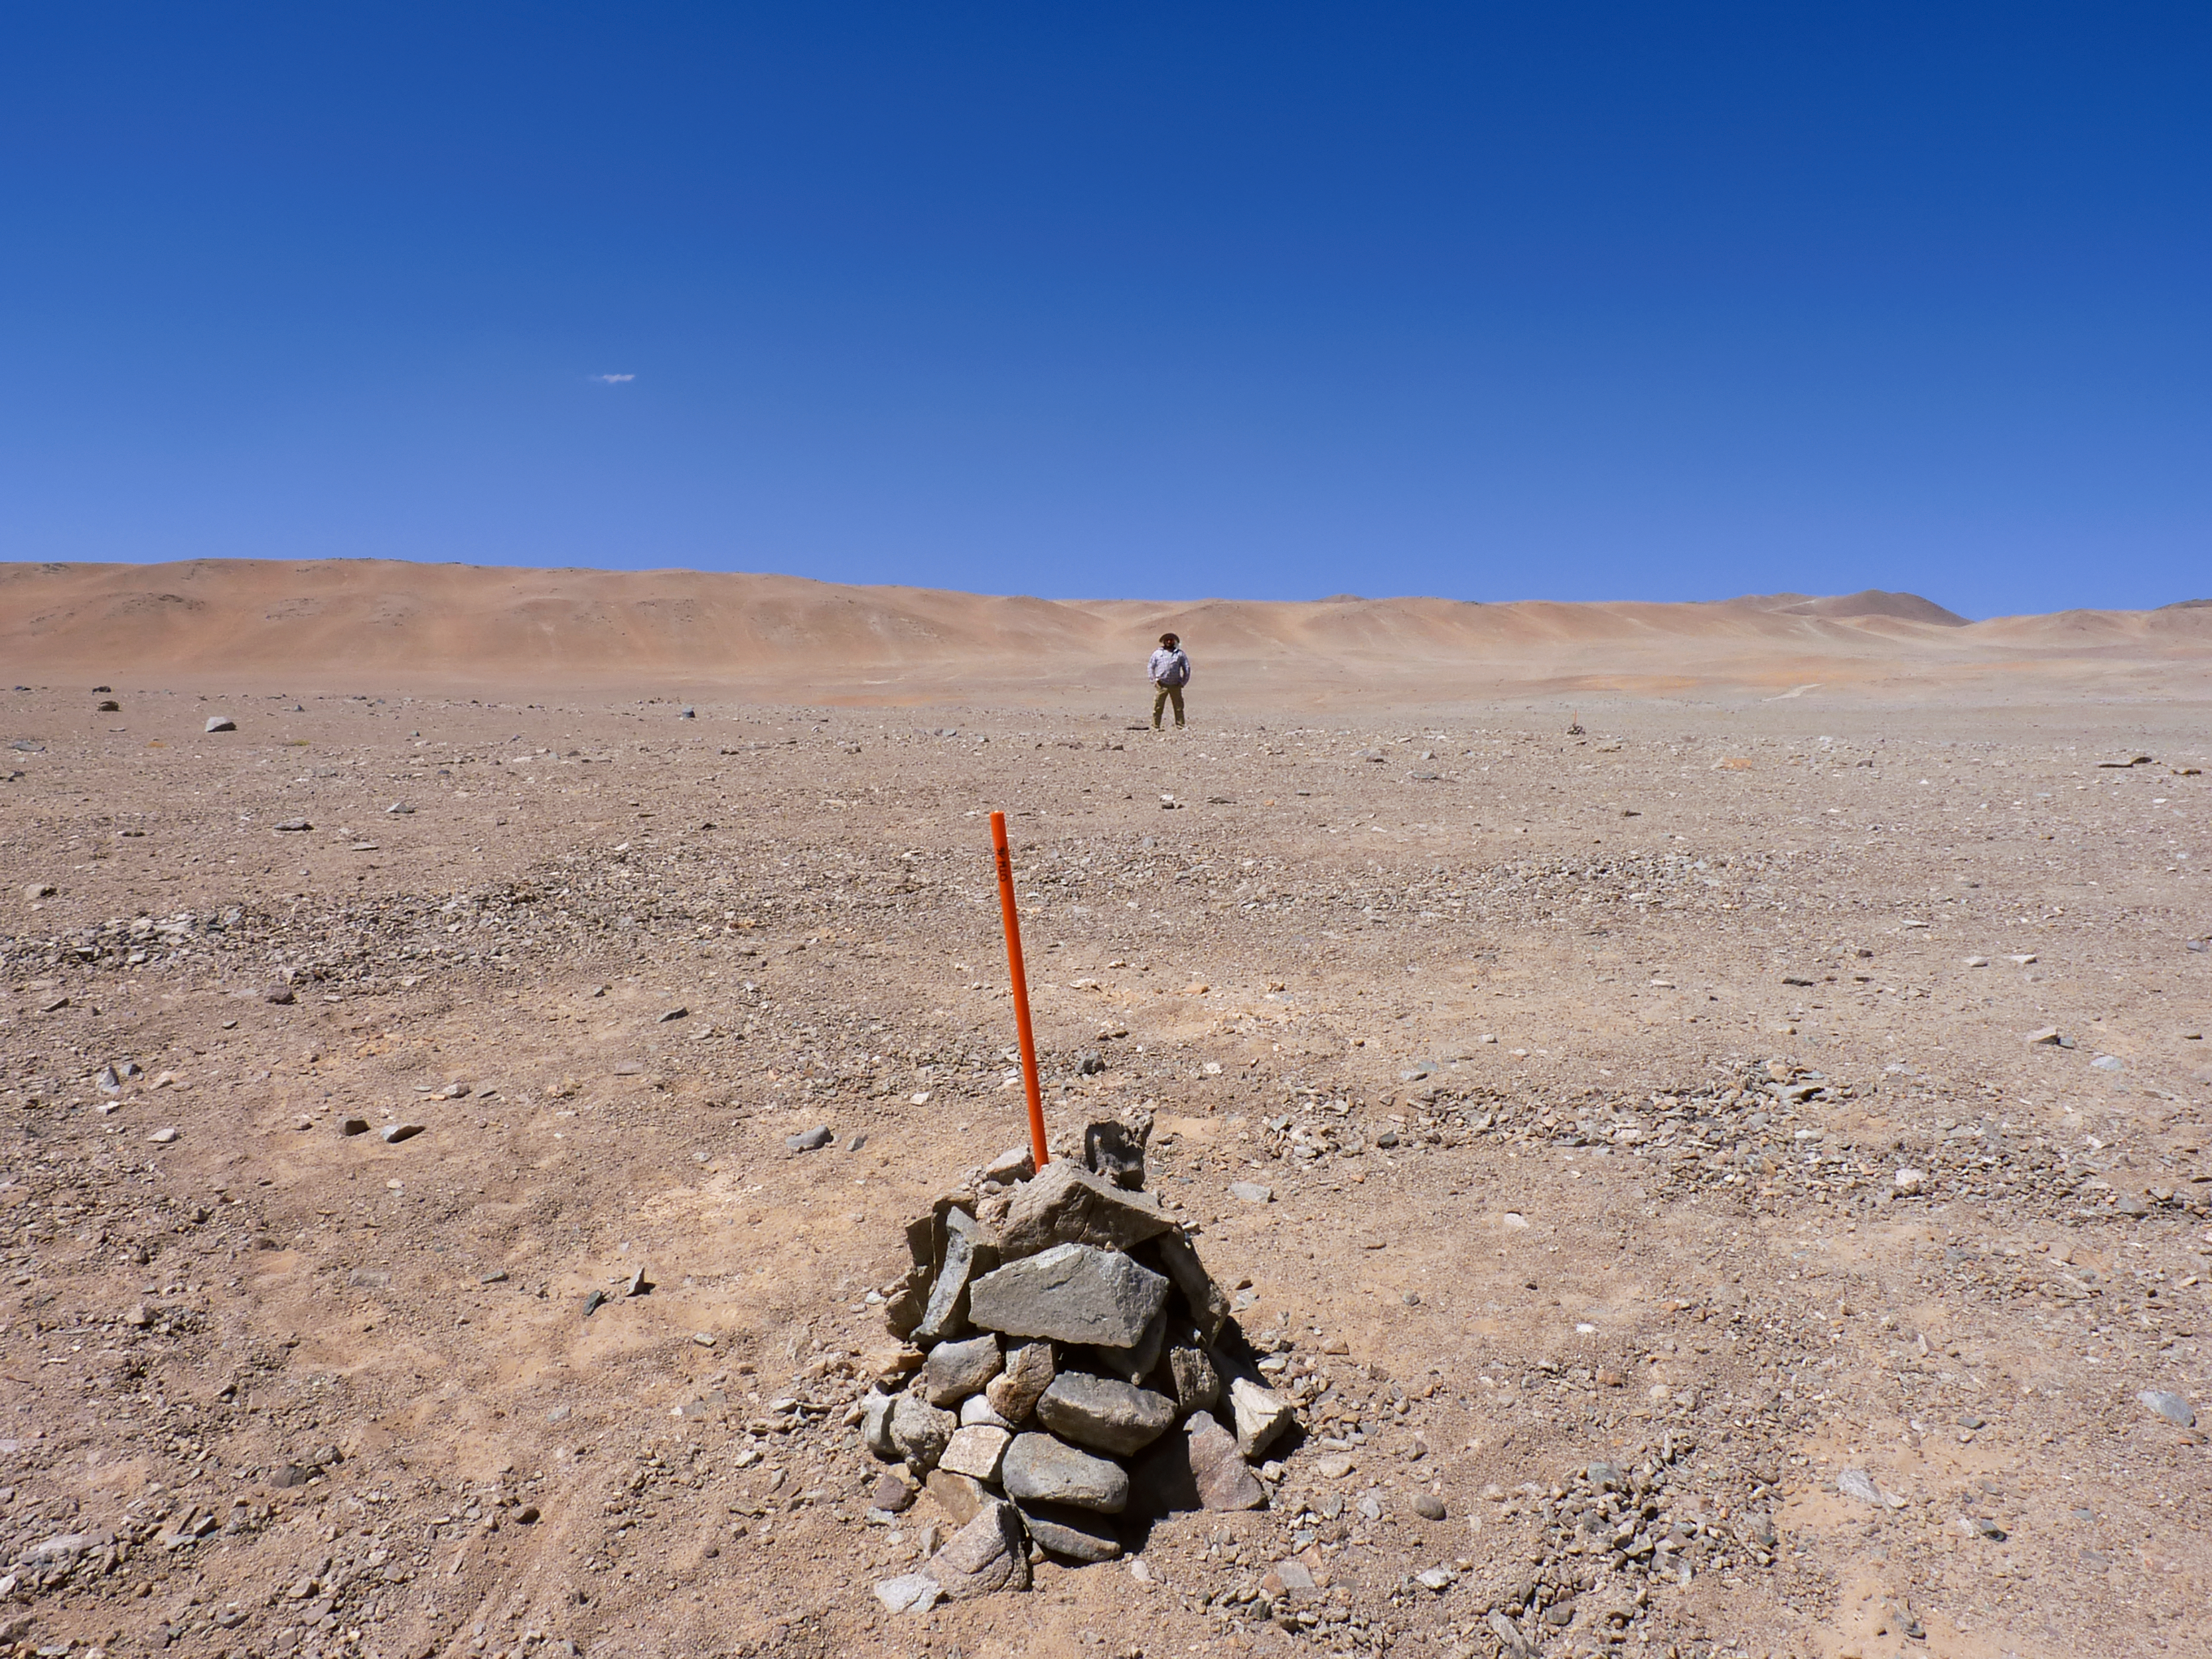

Stone pile markers

Signs of progress toward construction are beginning to pop up around CTA’s southern hemisphere site at ESO's Paranal Observatory in Chile. Piles of stones serve as makeshift markers for the future homes of CTA telescopes.

Credit: ESO